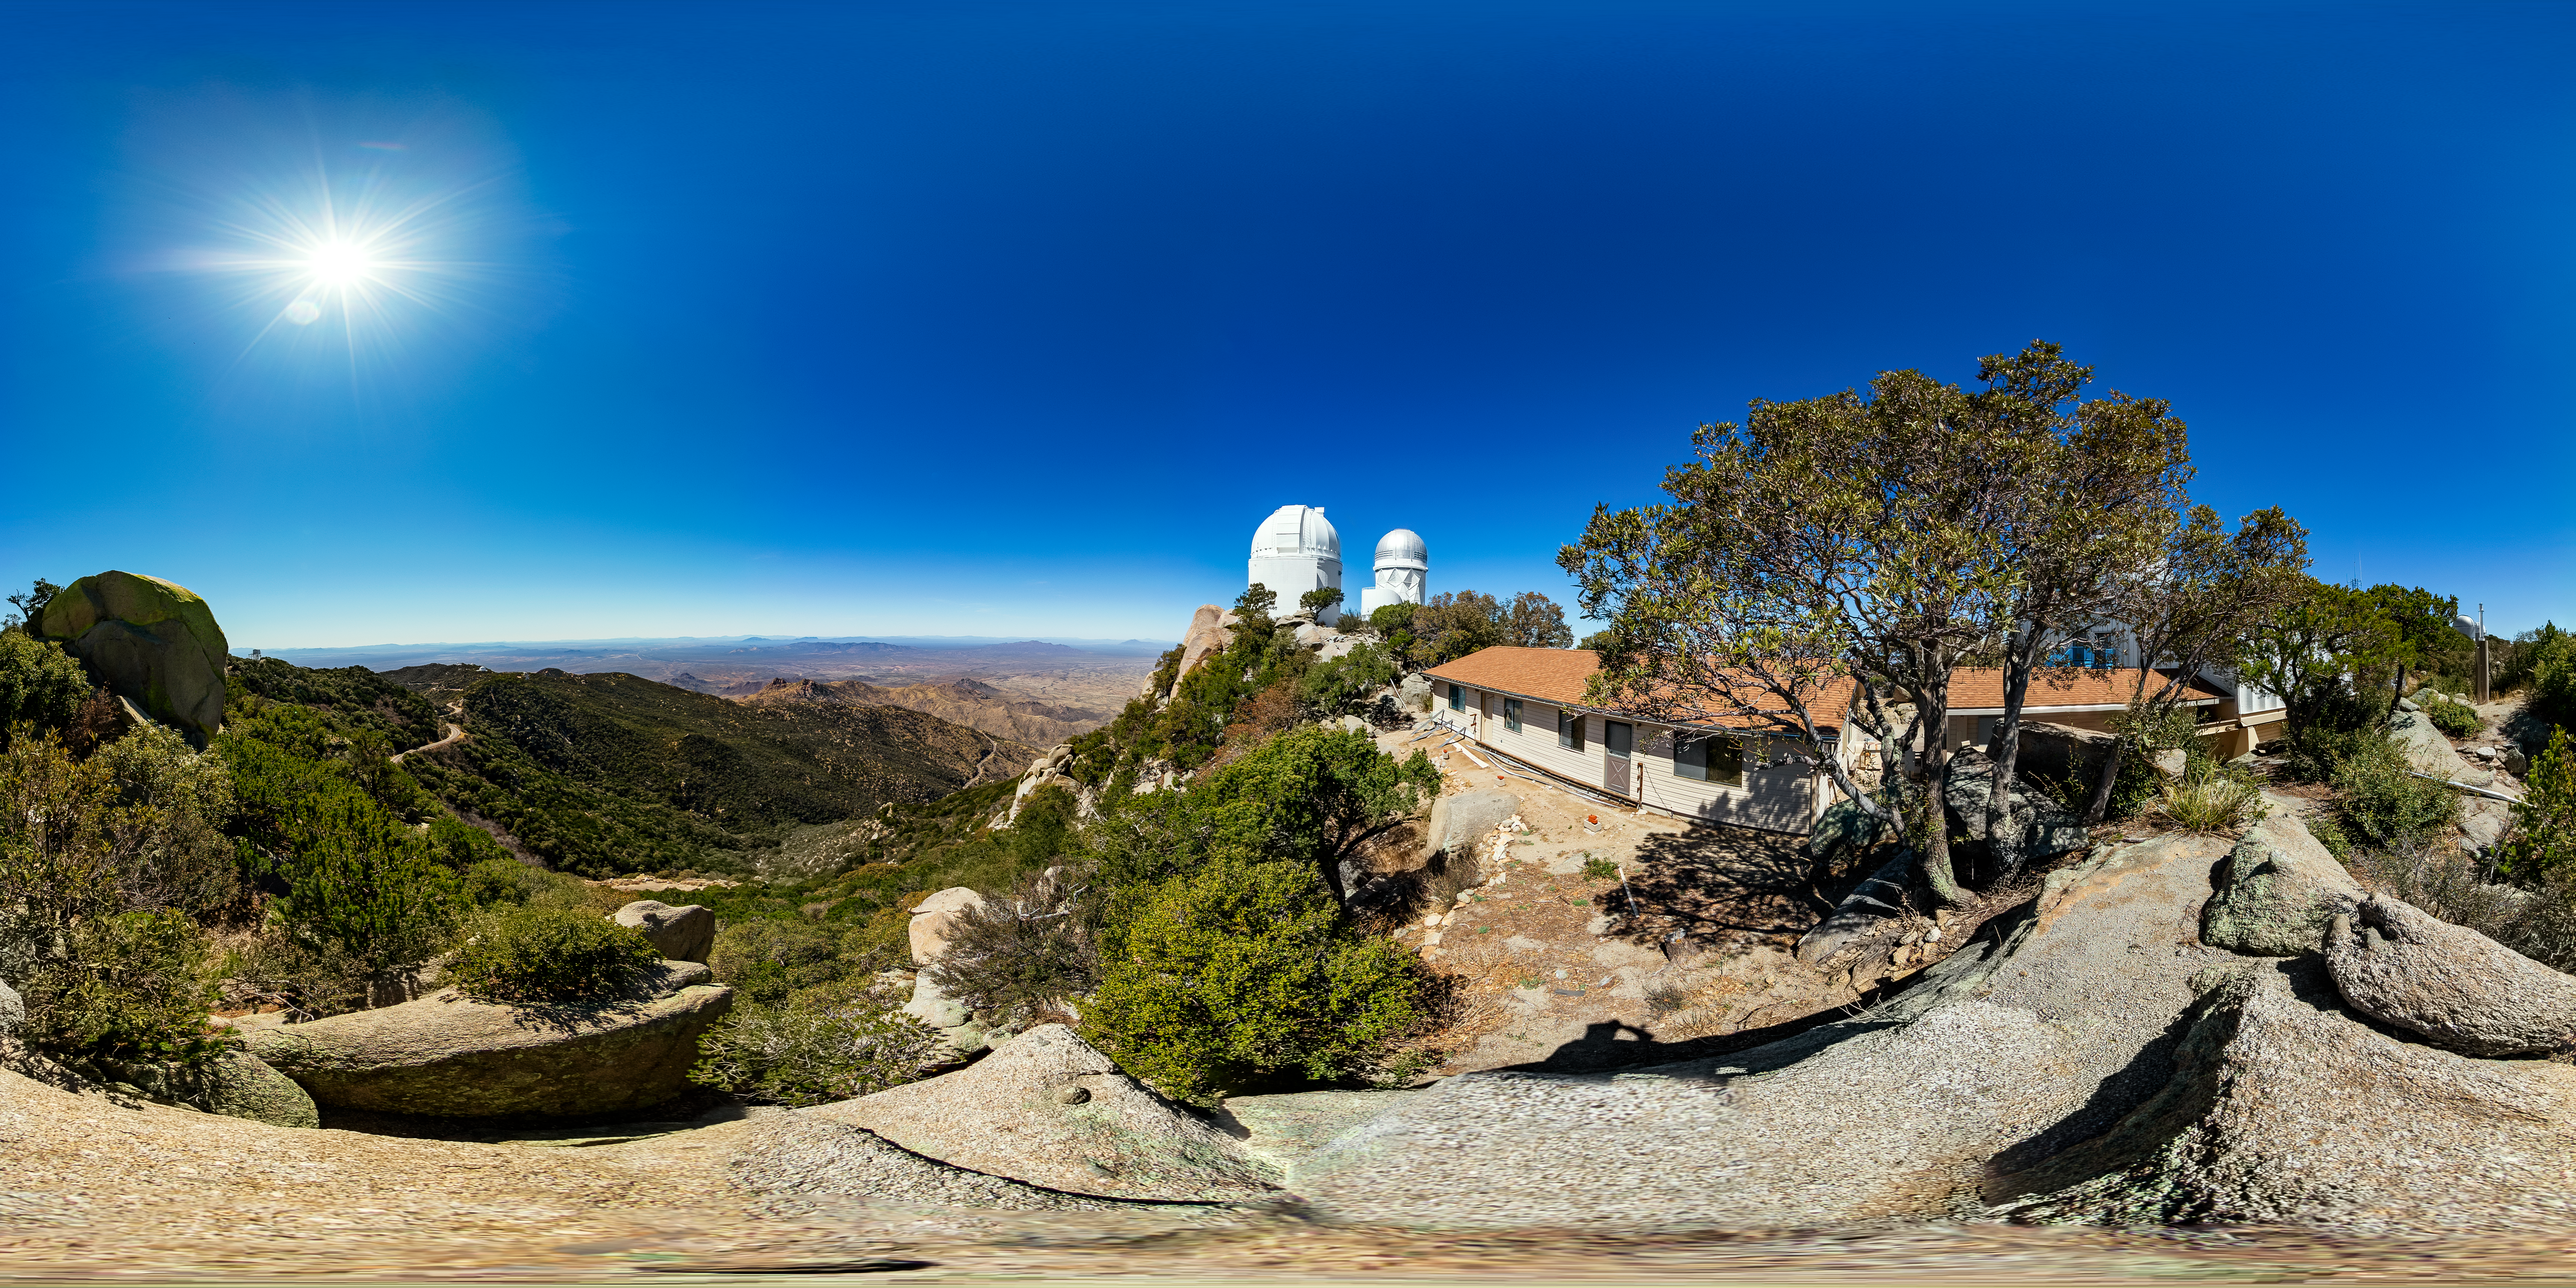

KPNO Buildings 360 Panorama

A 360 panorama of buildings next to the UA 1.8-meter Spacewatch Telescope at Kitt Peak National Observatory (KPNO), a Program of NSF NOIRLab, with the UA 0.9-meter Spacewatch Telescope and Nicholas U. Mayall 4-meter Telescope visible in the background.

Credit: KPNO/NOIRLab/NSF/AURA/T. Matsopoulos